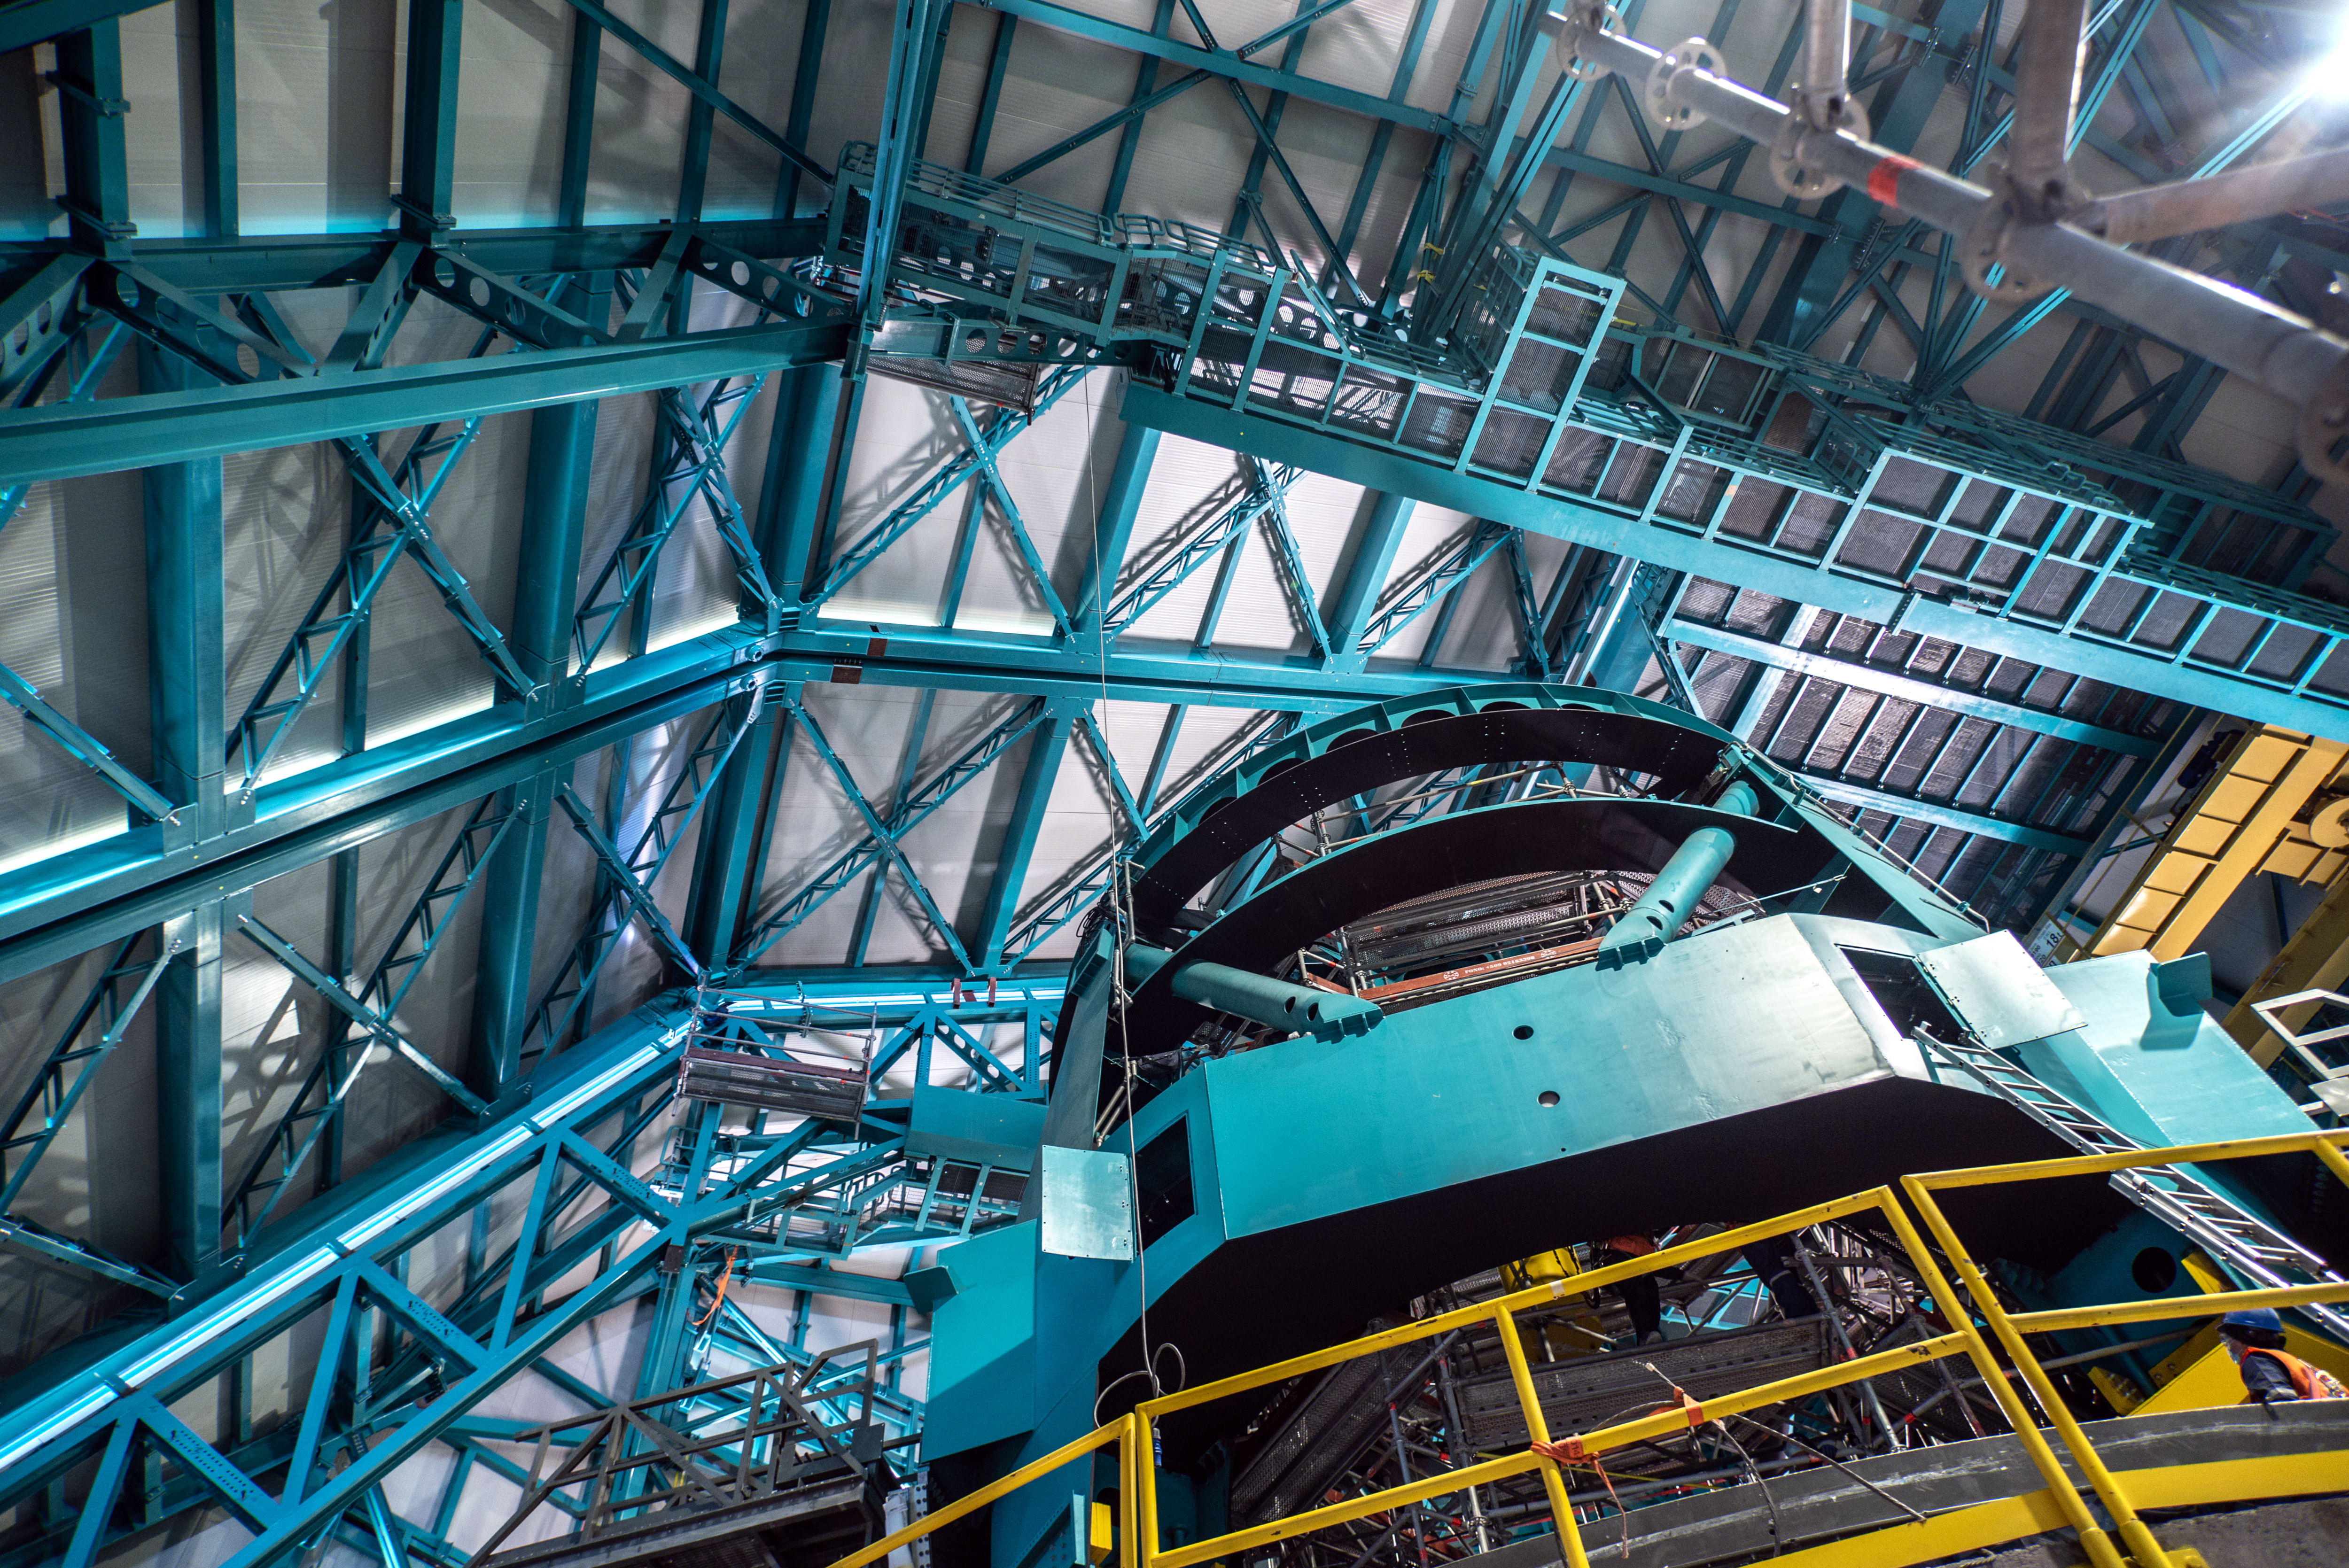

Simonyi Survey Telescope on 11 August 2021

Photo of Rubin’s Simonyi Survey Telescope taken during the visit of the Chilean Minister of Science, Technology, Knowledge and Innovation, Andrés Couve to Cerro Pachón in Chile on 11 August 2021.

Credit: Chilean Ministry of Science, Technology, Knowledge and Innovation/NOIRLab/NSF/AURA